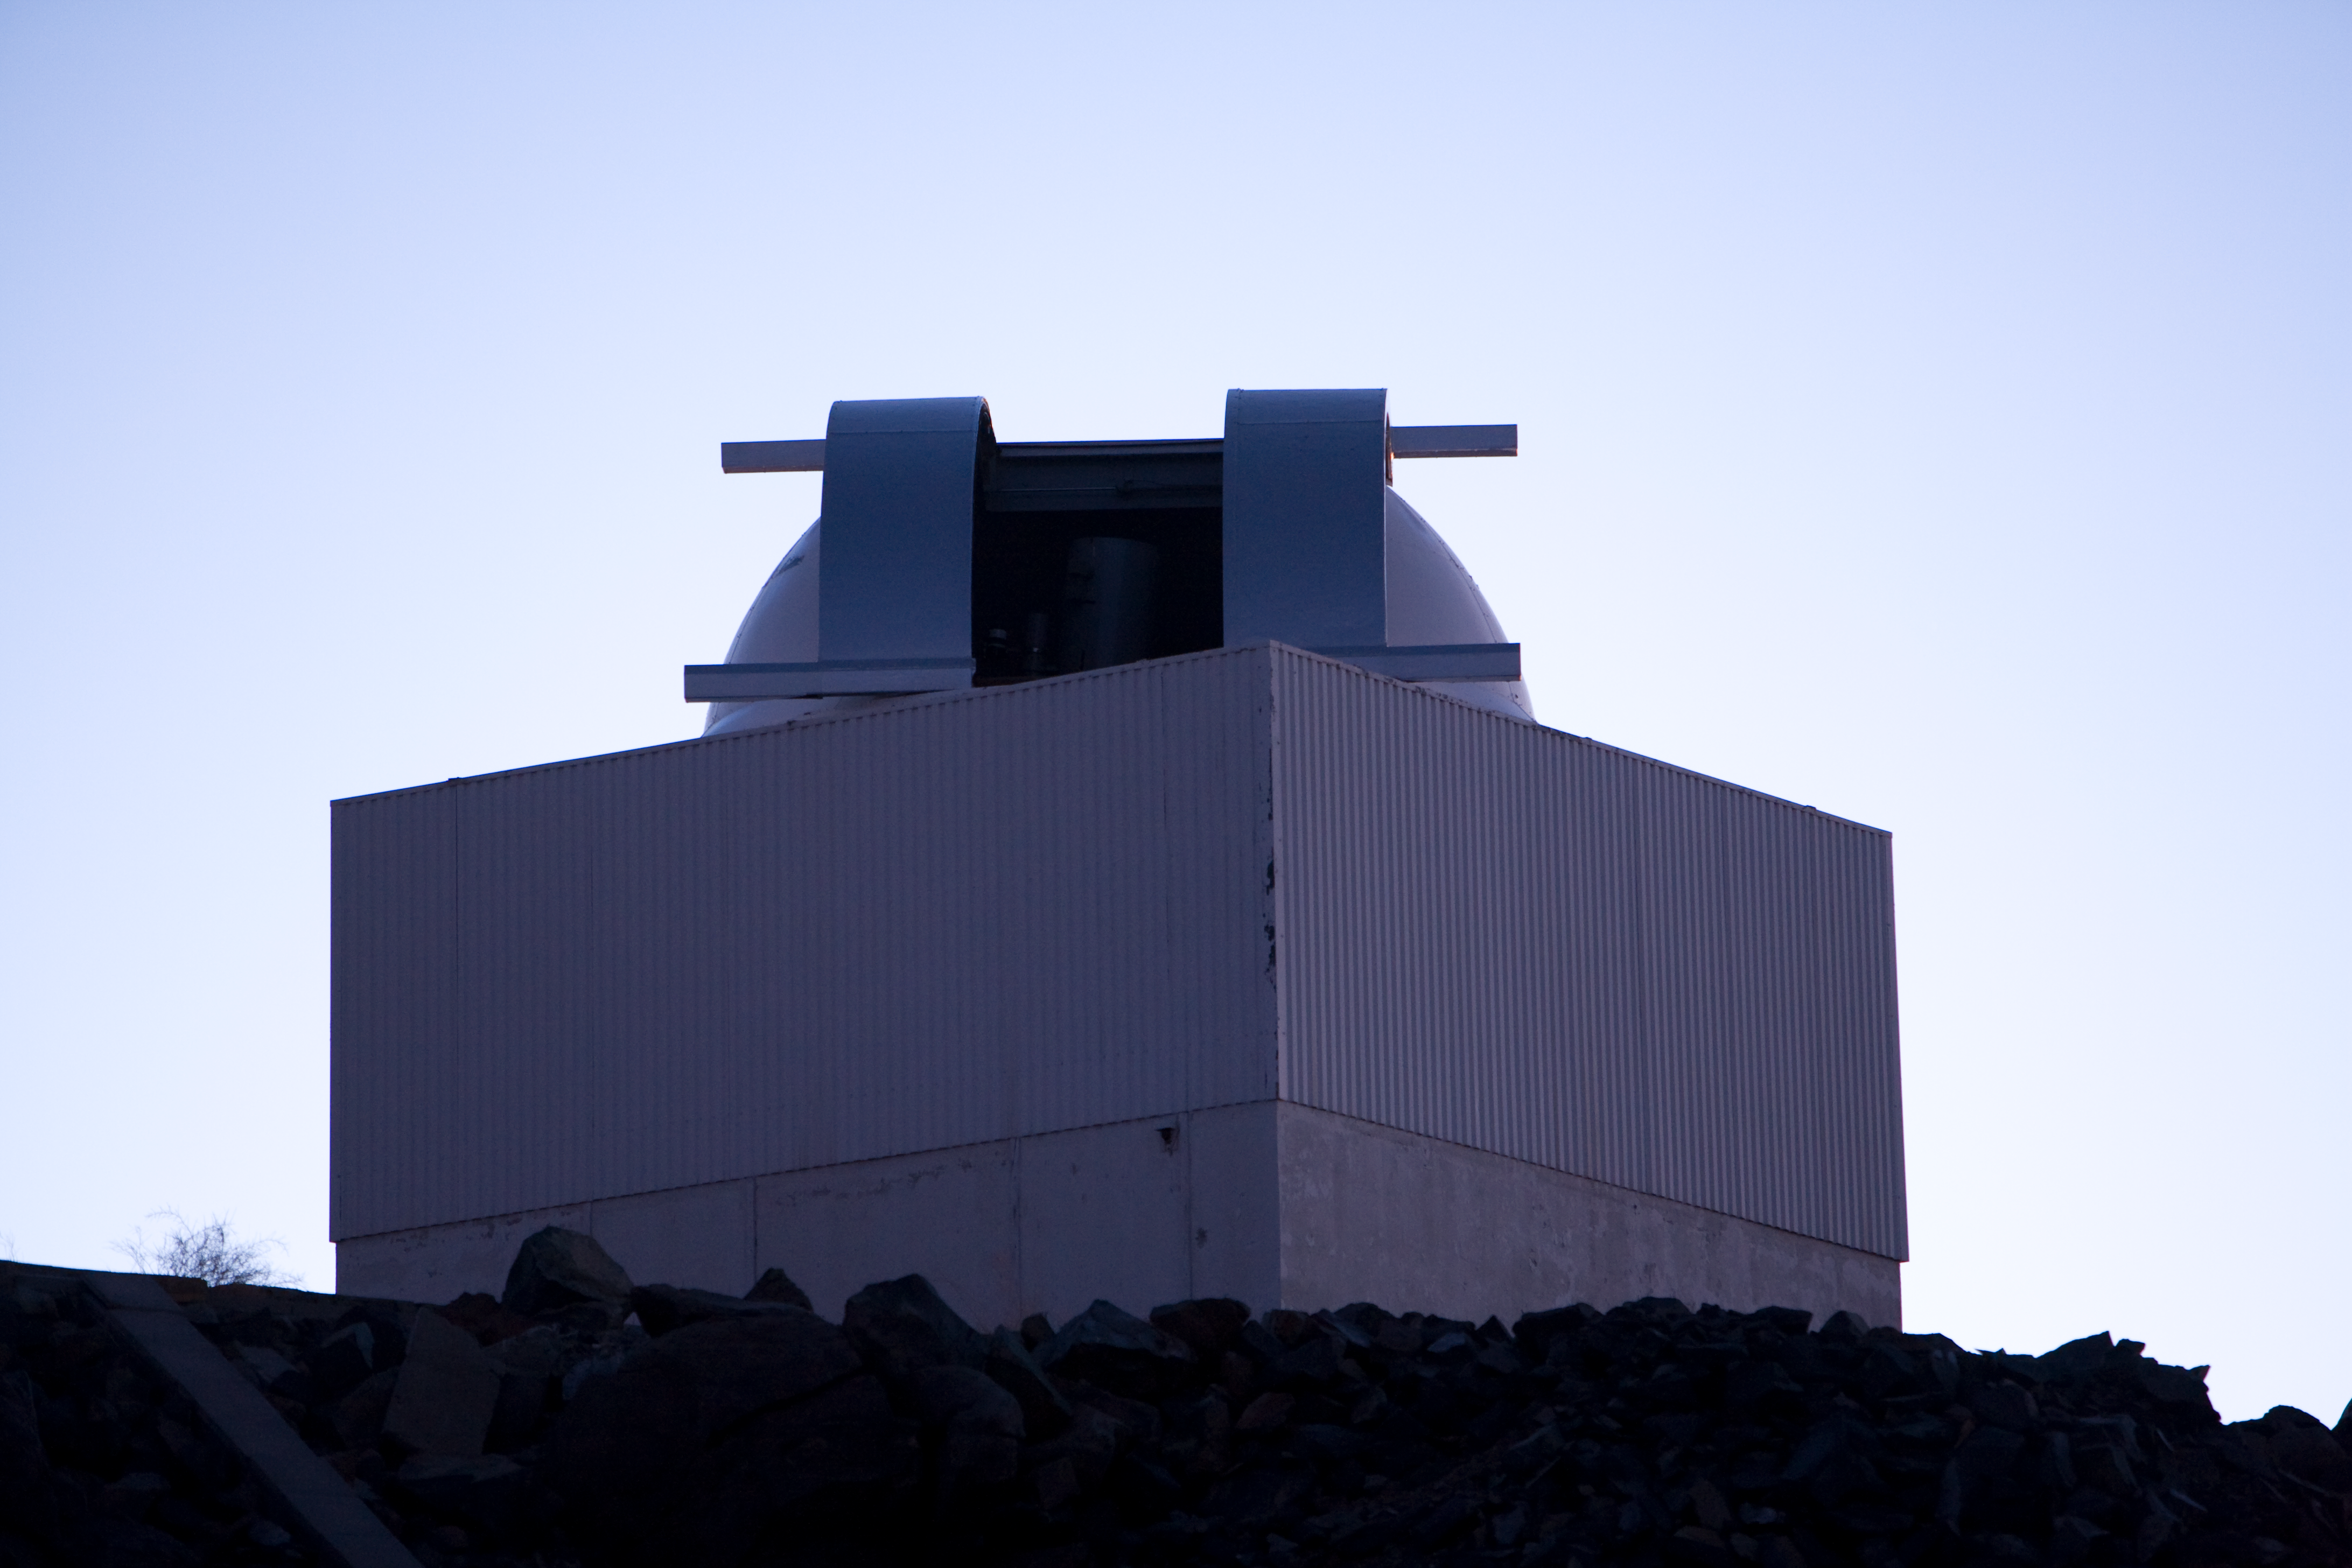

ESO 0.5m telescope on La Silla

The ESO 50cm Telescope on La Silla.

Credit: ESO/H.H.Heyer